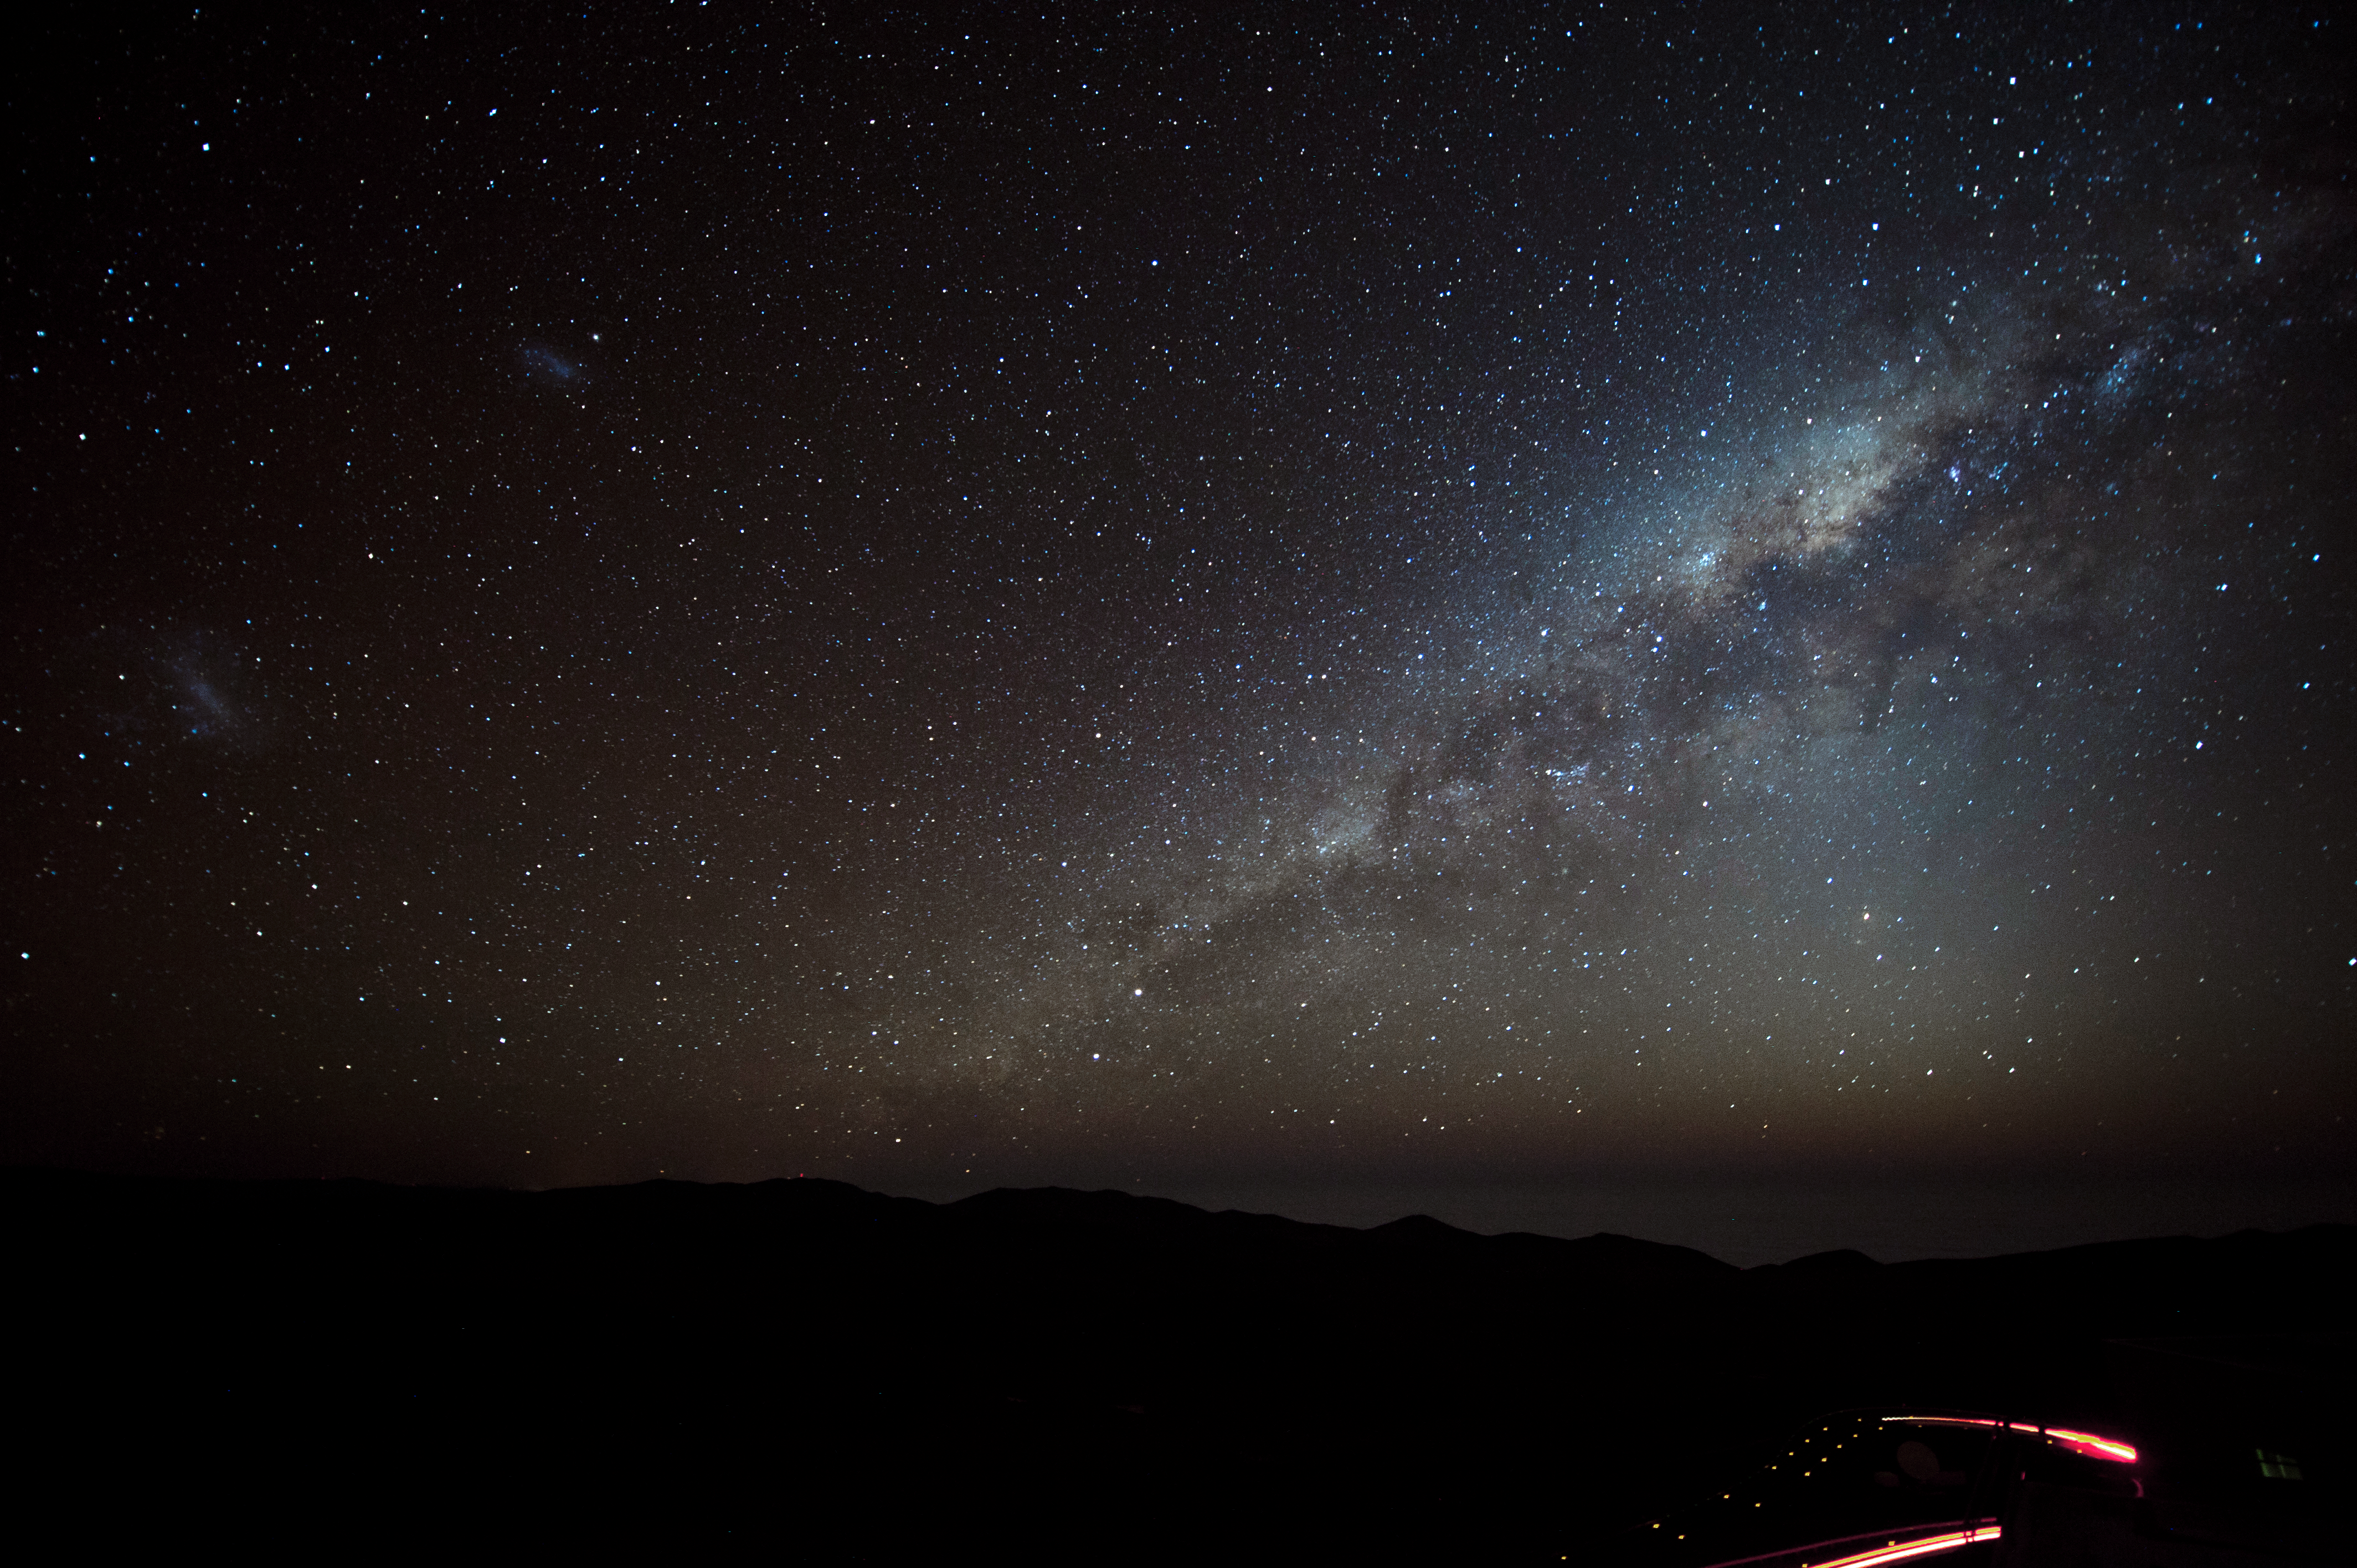

Streaks

Streaks of light from traffic mark the road in the foreground, with the elegant stars providing a stunning backdrop to the desert.

Credit: ESO/C. Malin